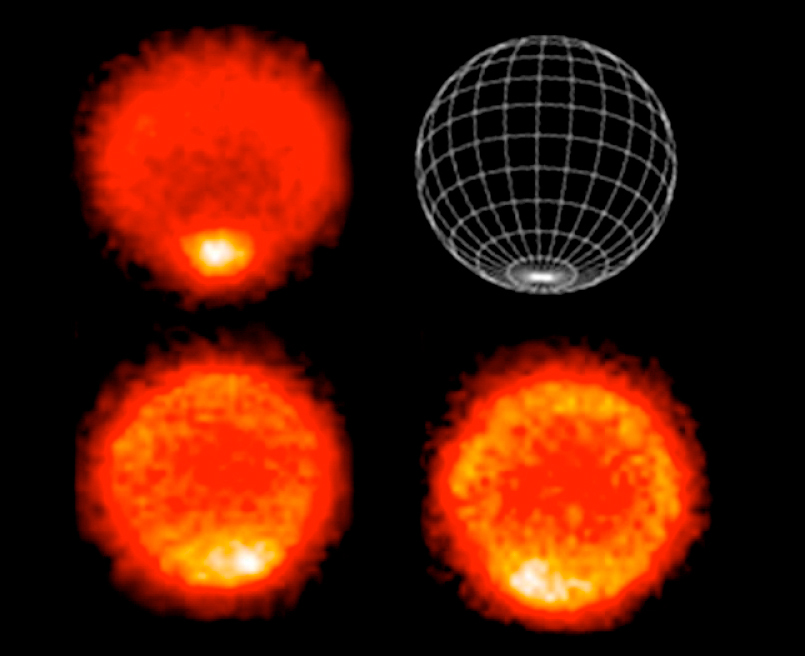

Neptune's 'hot' south pole (VISIR/VLT)

Thermal images of planet Neptune taken with VISIR on ESO's Very Large Telescope, obtained on 1 and 2 September 2006. These thermal images show a 'hot' south pole on Neptune. These warmer temperatures provide an avenue for methane to escape out of the deep atmosphere. Scientists say Neptune's south pole is 'hotter' than anywhere else on the planet by about 10°C. The average temperature on Neptune is about minus 200 degrees Celsius. The upper left image samples temperatures near the top of Neptune's troposphere (near 100 mbar pressure). The hottest temperatures are located at the lower part of the image at Neptune's south pole (see the graphic at the upper right). The lower two images, taken 6.3 hours apart, sample temperatures at higher altitudes in Neptune's stratosphere. They do show generally warmer temperatures near, but not at, the south pole. In addition they show a warm area which can be seen in the lower left image and rotated completely around the planet in the lower right image.

Credit: VLT/ESO/NASA/JPL/Paris Observatory